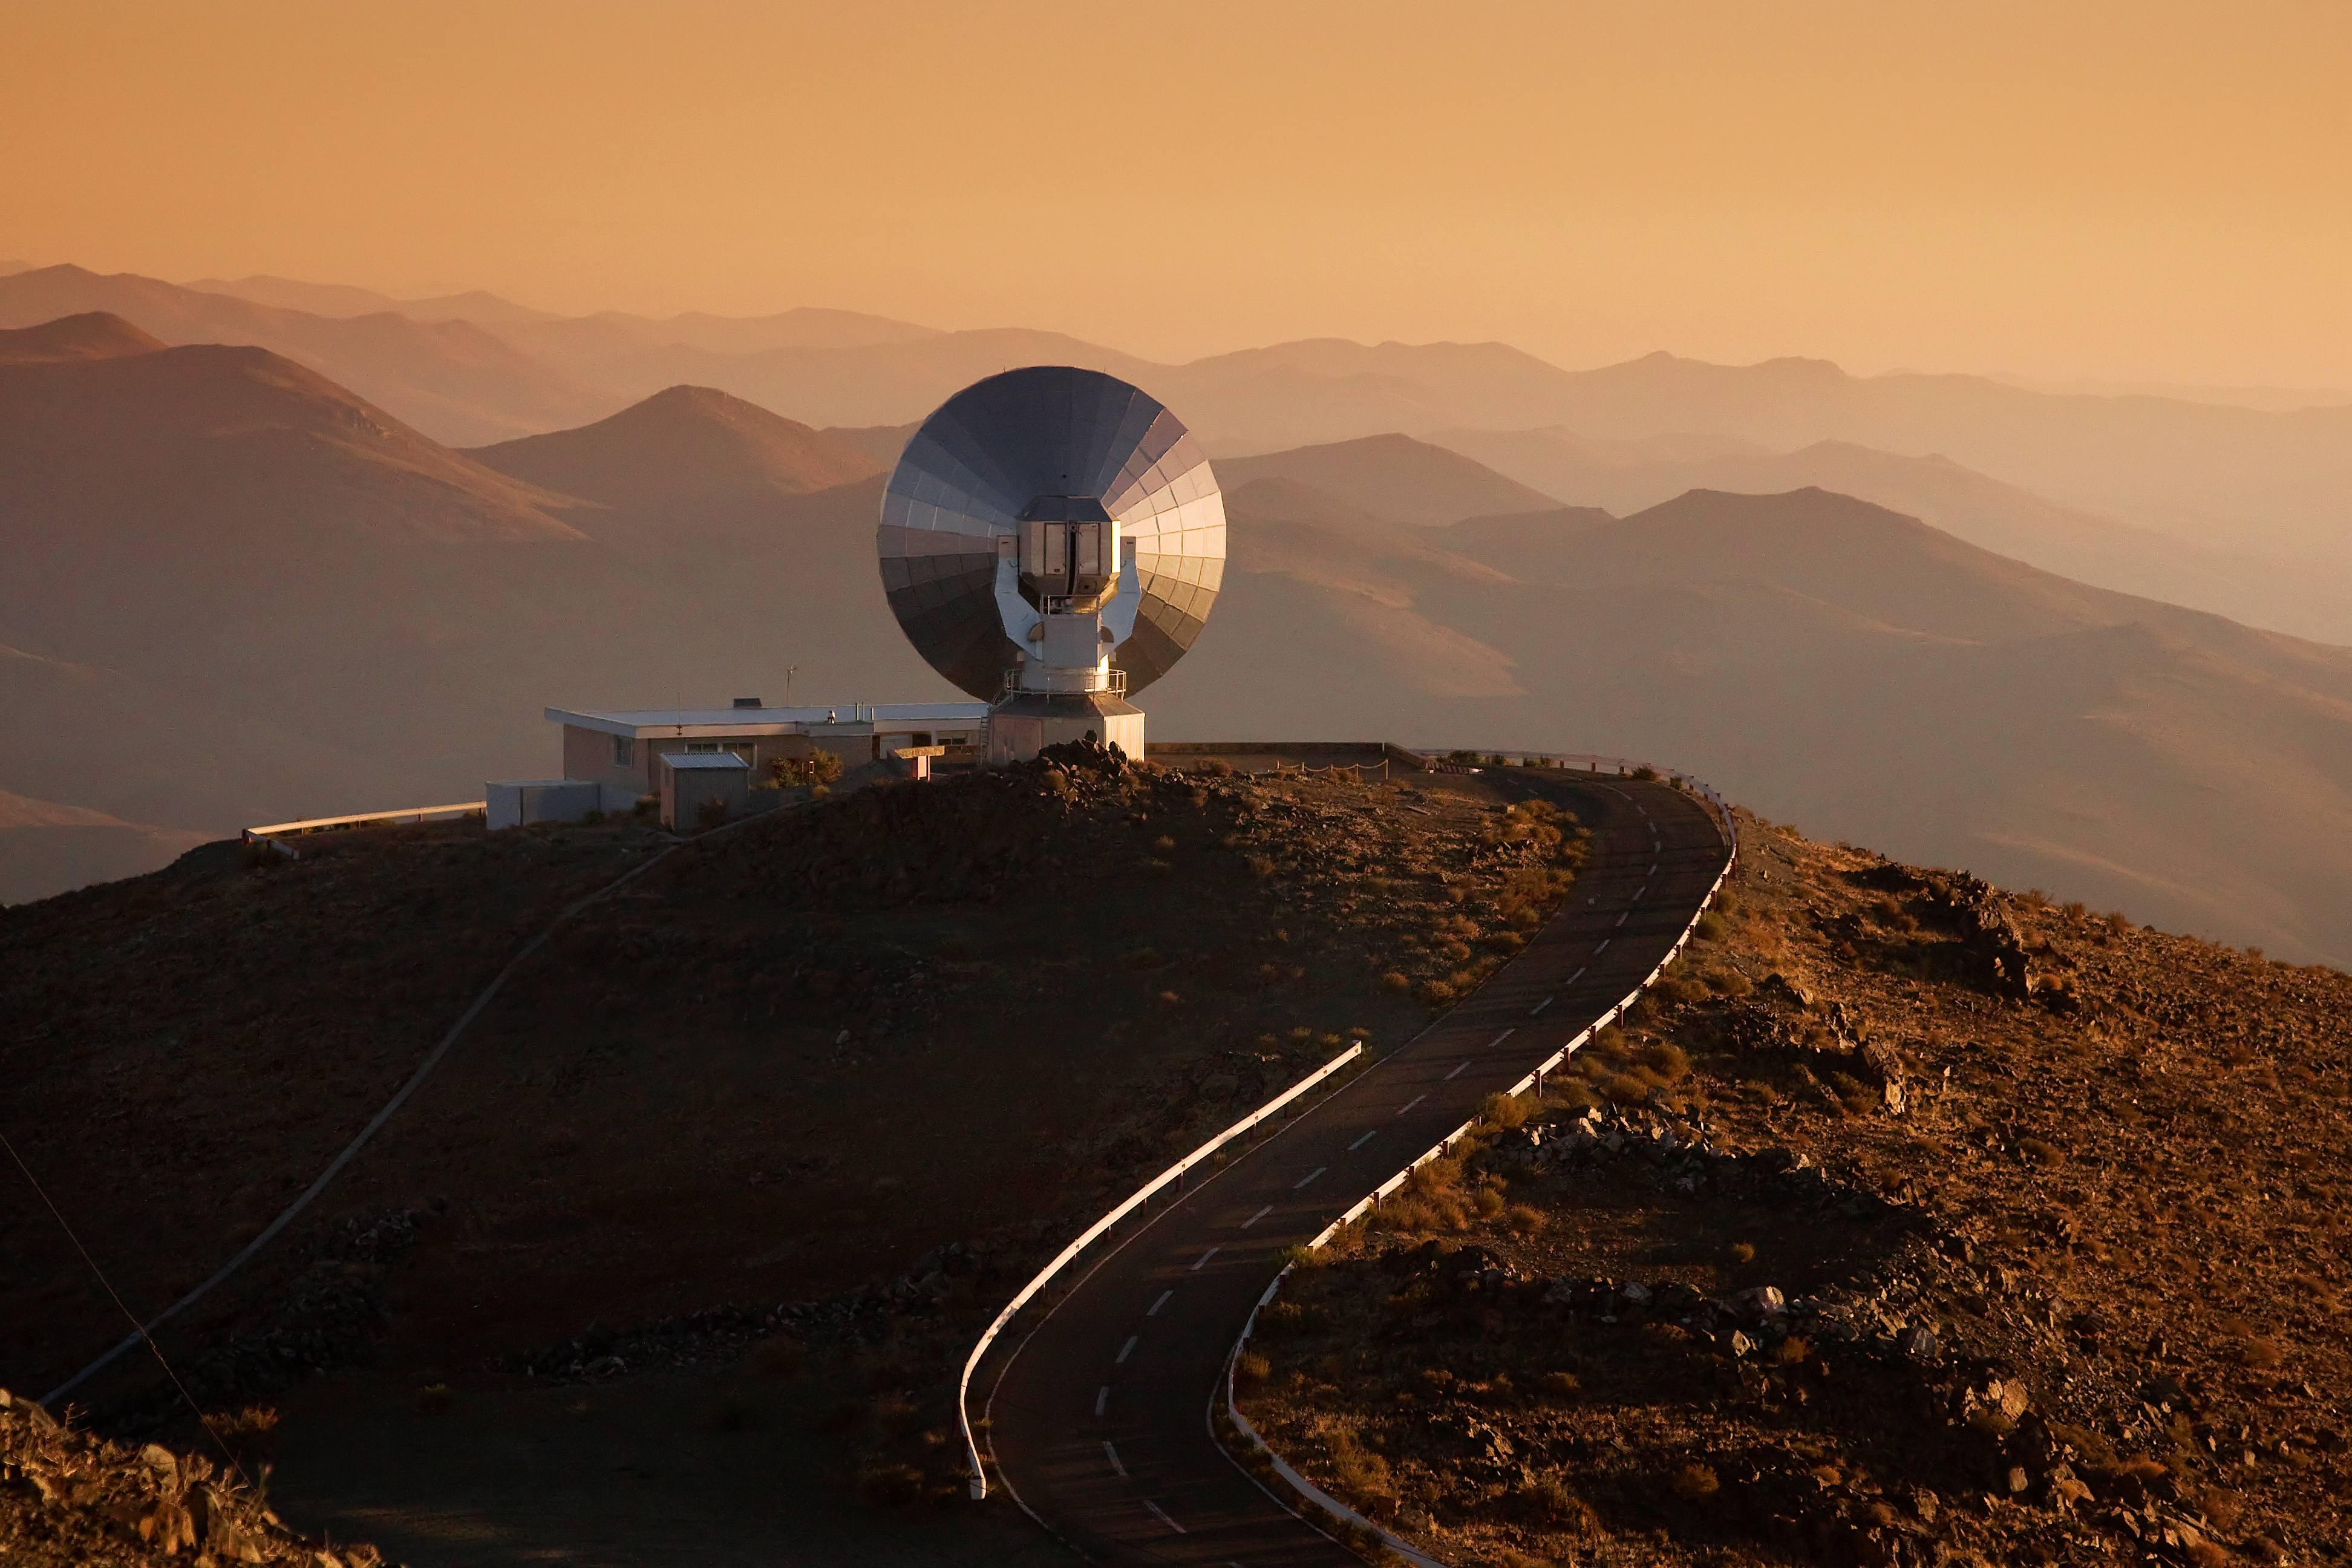

SEST at La Silla at sunset

The 15-metre Swedish-ESO Submillimeter Telescope (SEST) looks out over the mountains at ESO's La Silla observing site in the southern part of the Atacama desert of Chile. Designed to observe at sub-millimetric wavelengths, SEST was built in 1987 on La Silla and decommissioned in 2003. 2400 metres above sea level, La Silla was ESO's first observing site. Currently La Silla hosts the ESO 3.6-metre telescope, the New Technology Telescope (NTT), and the MPG/ESO 2.2-metre telescope.

Credit: Iztok Boncina/ESO